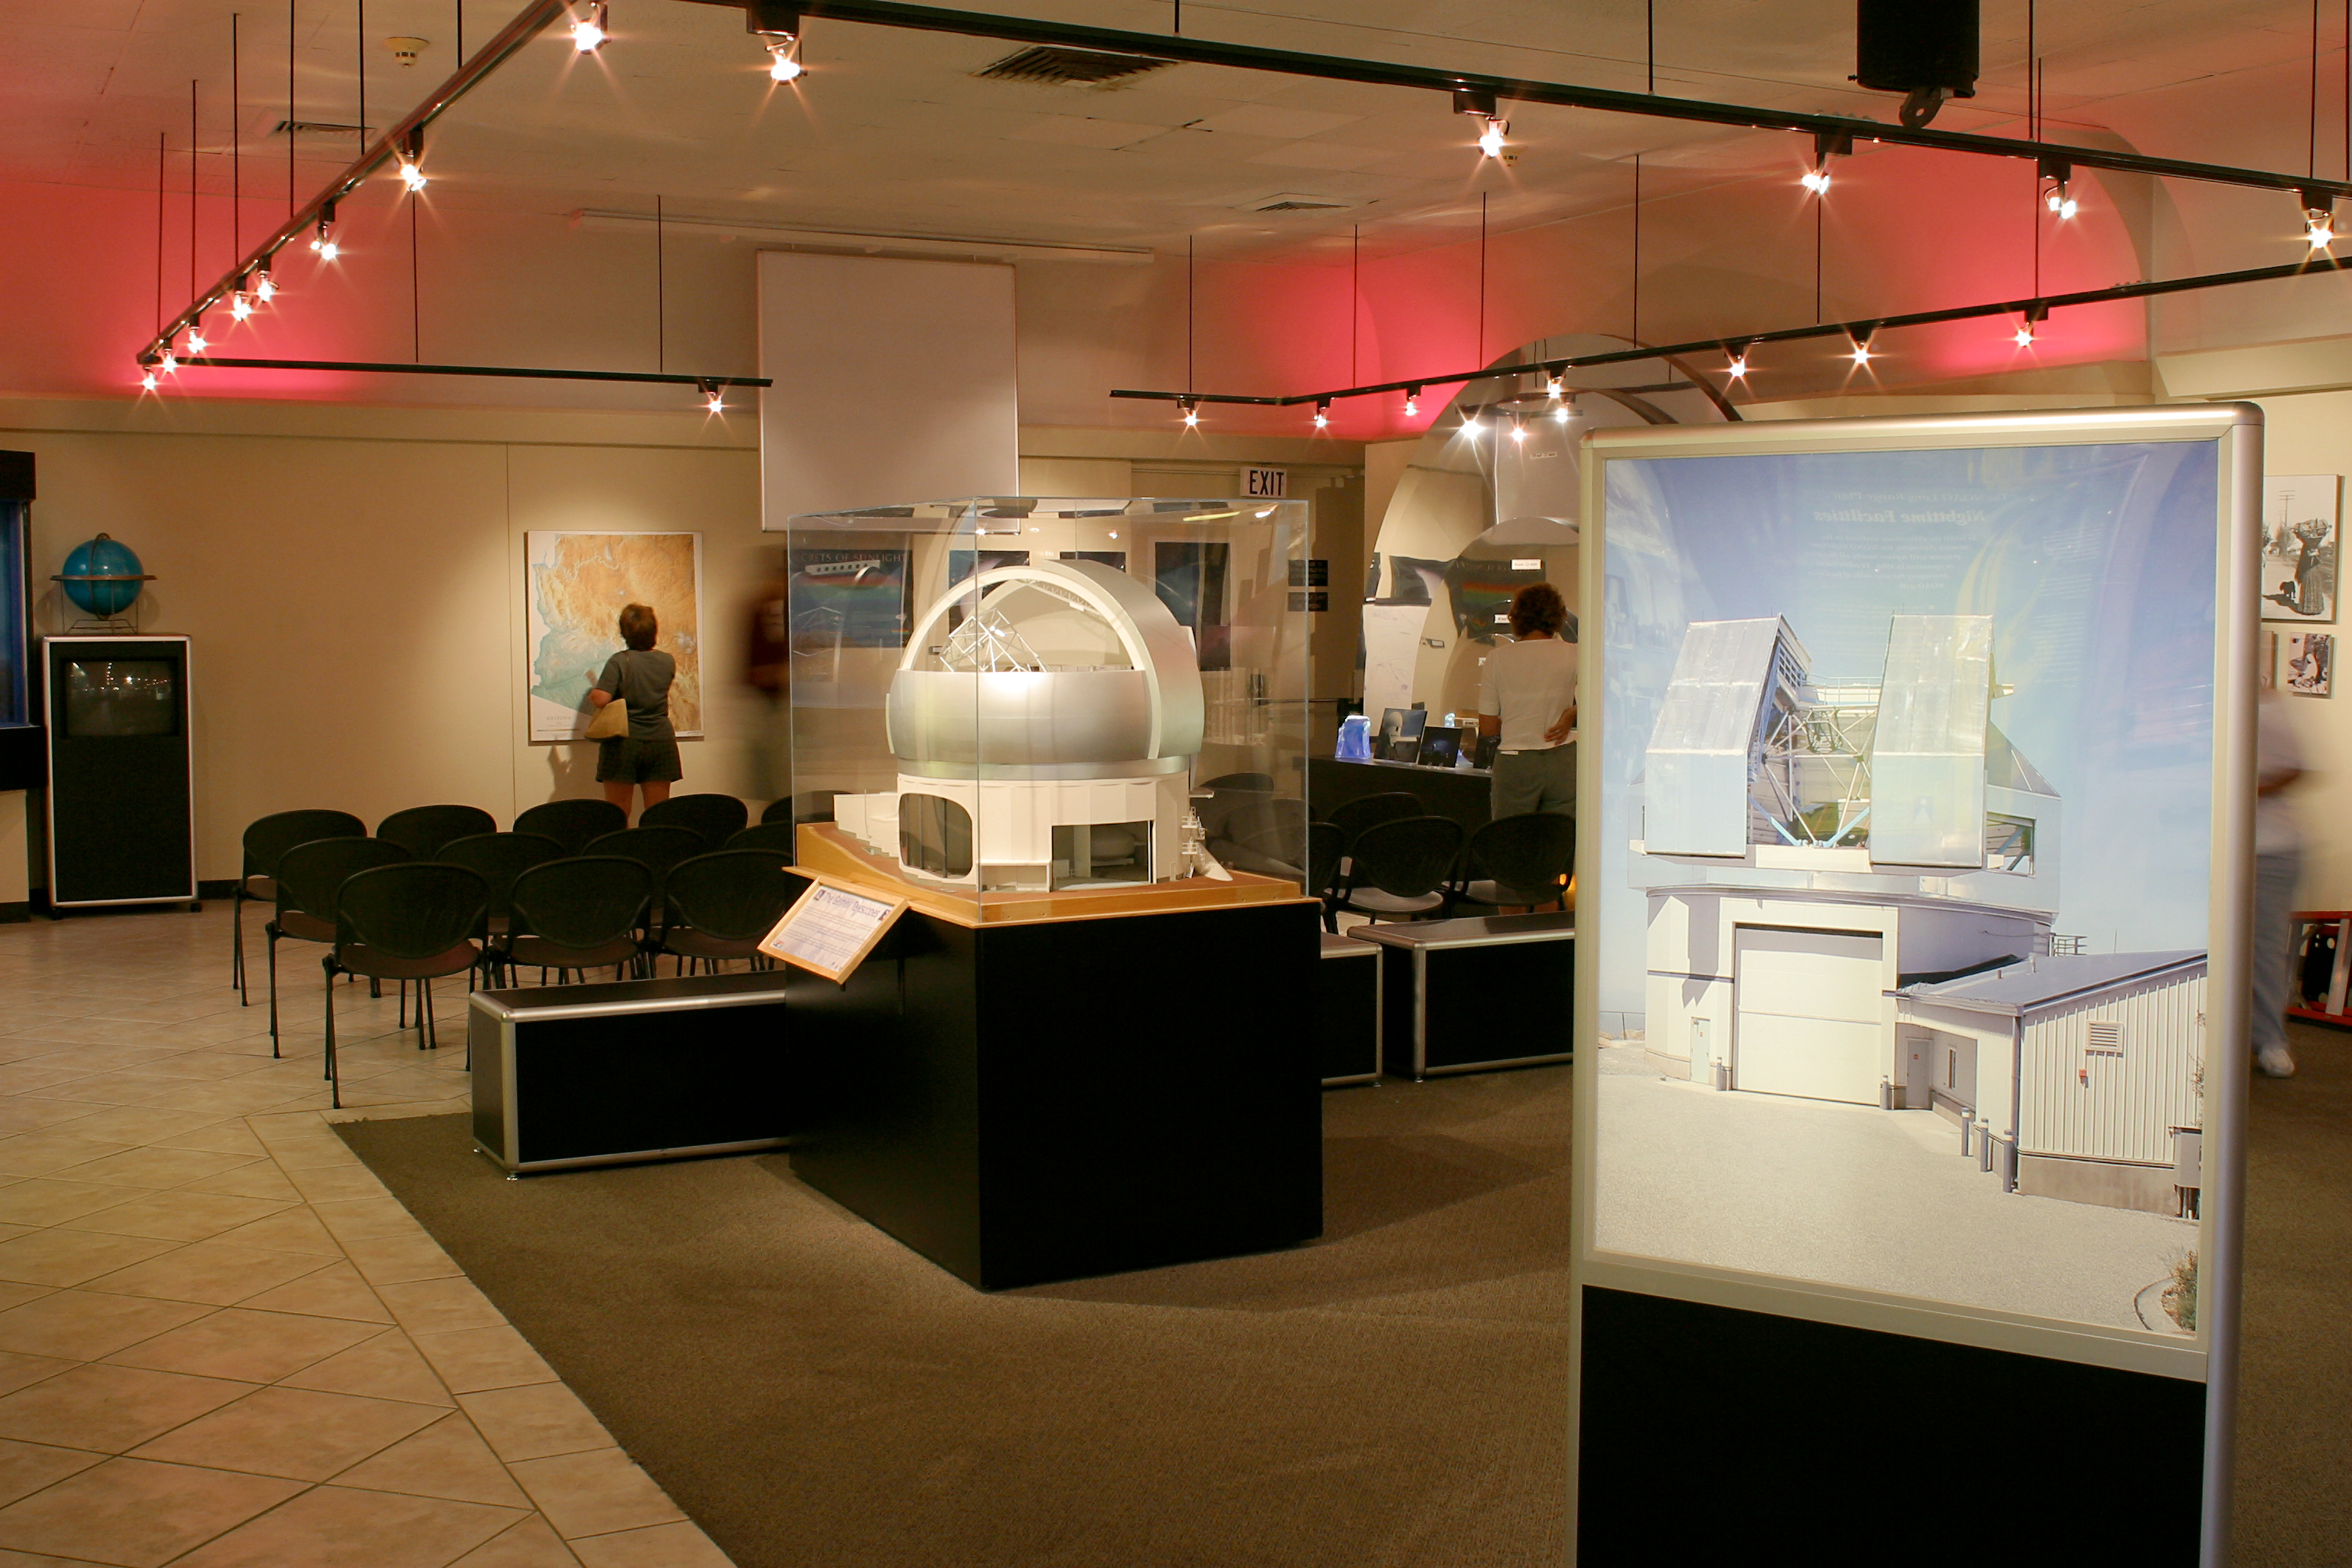

KPNO visitors' center, interior

The interior of the Visitors' Center at the Kitt Peak National Observatory, 50 miles southwest of Tucson, Arizona, as it appeared in August of 2002.

Credit: NOIRLab/NSF/AURA